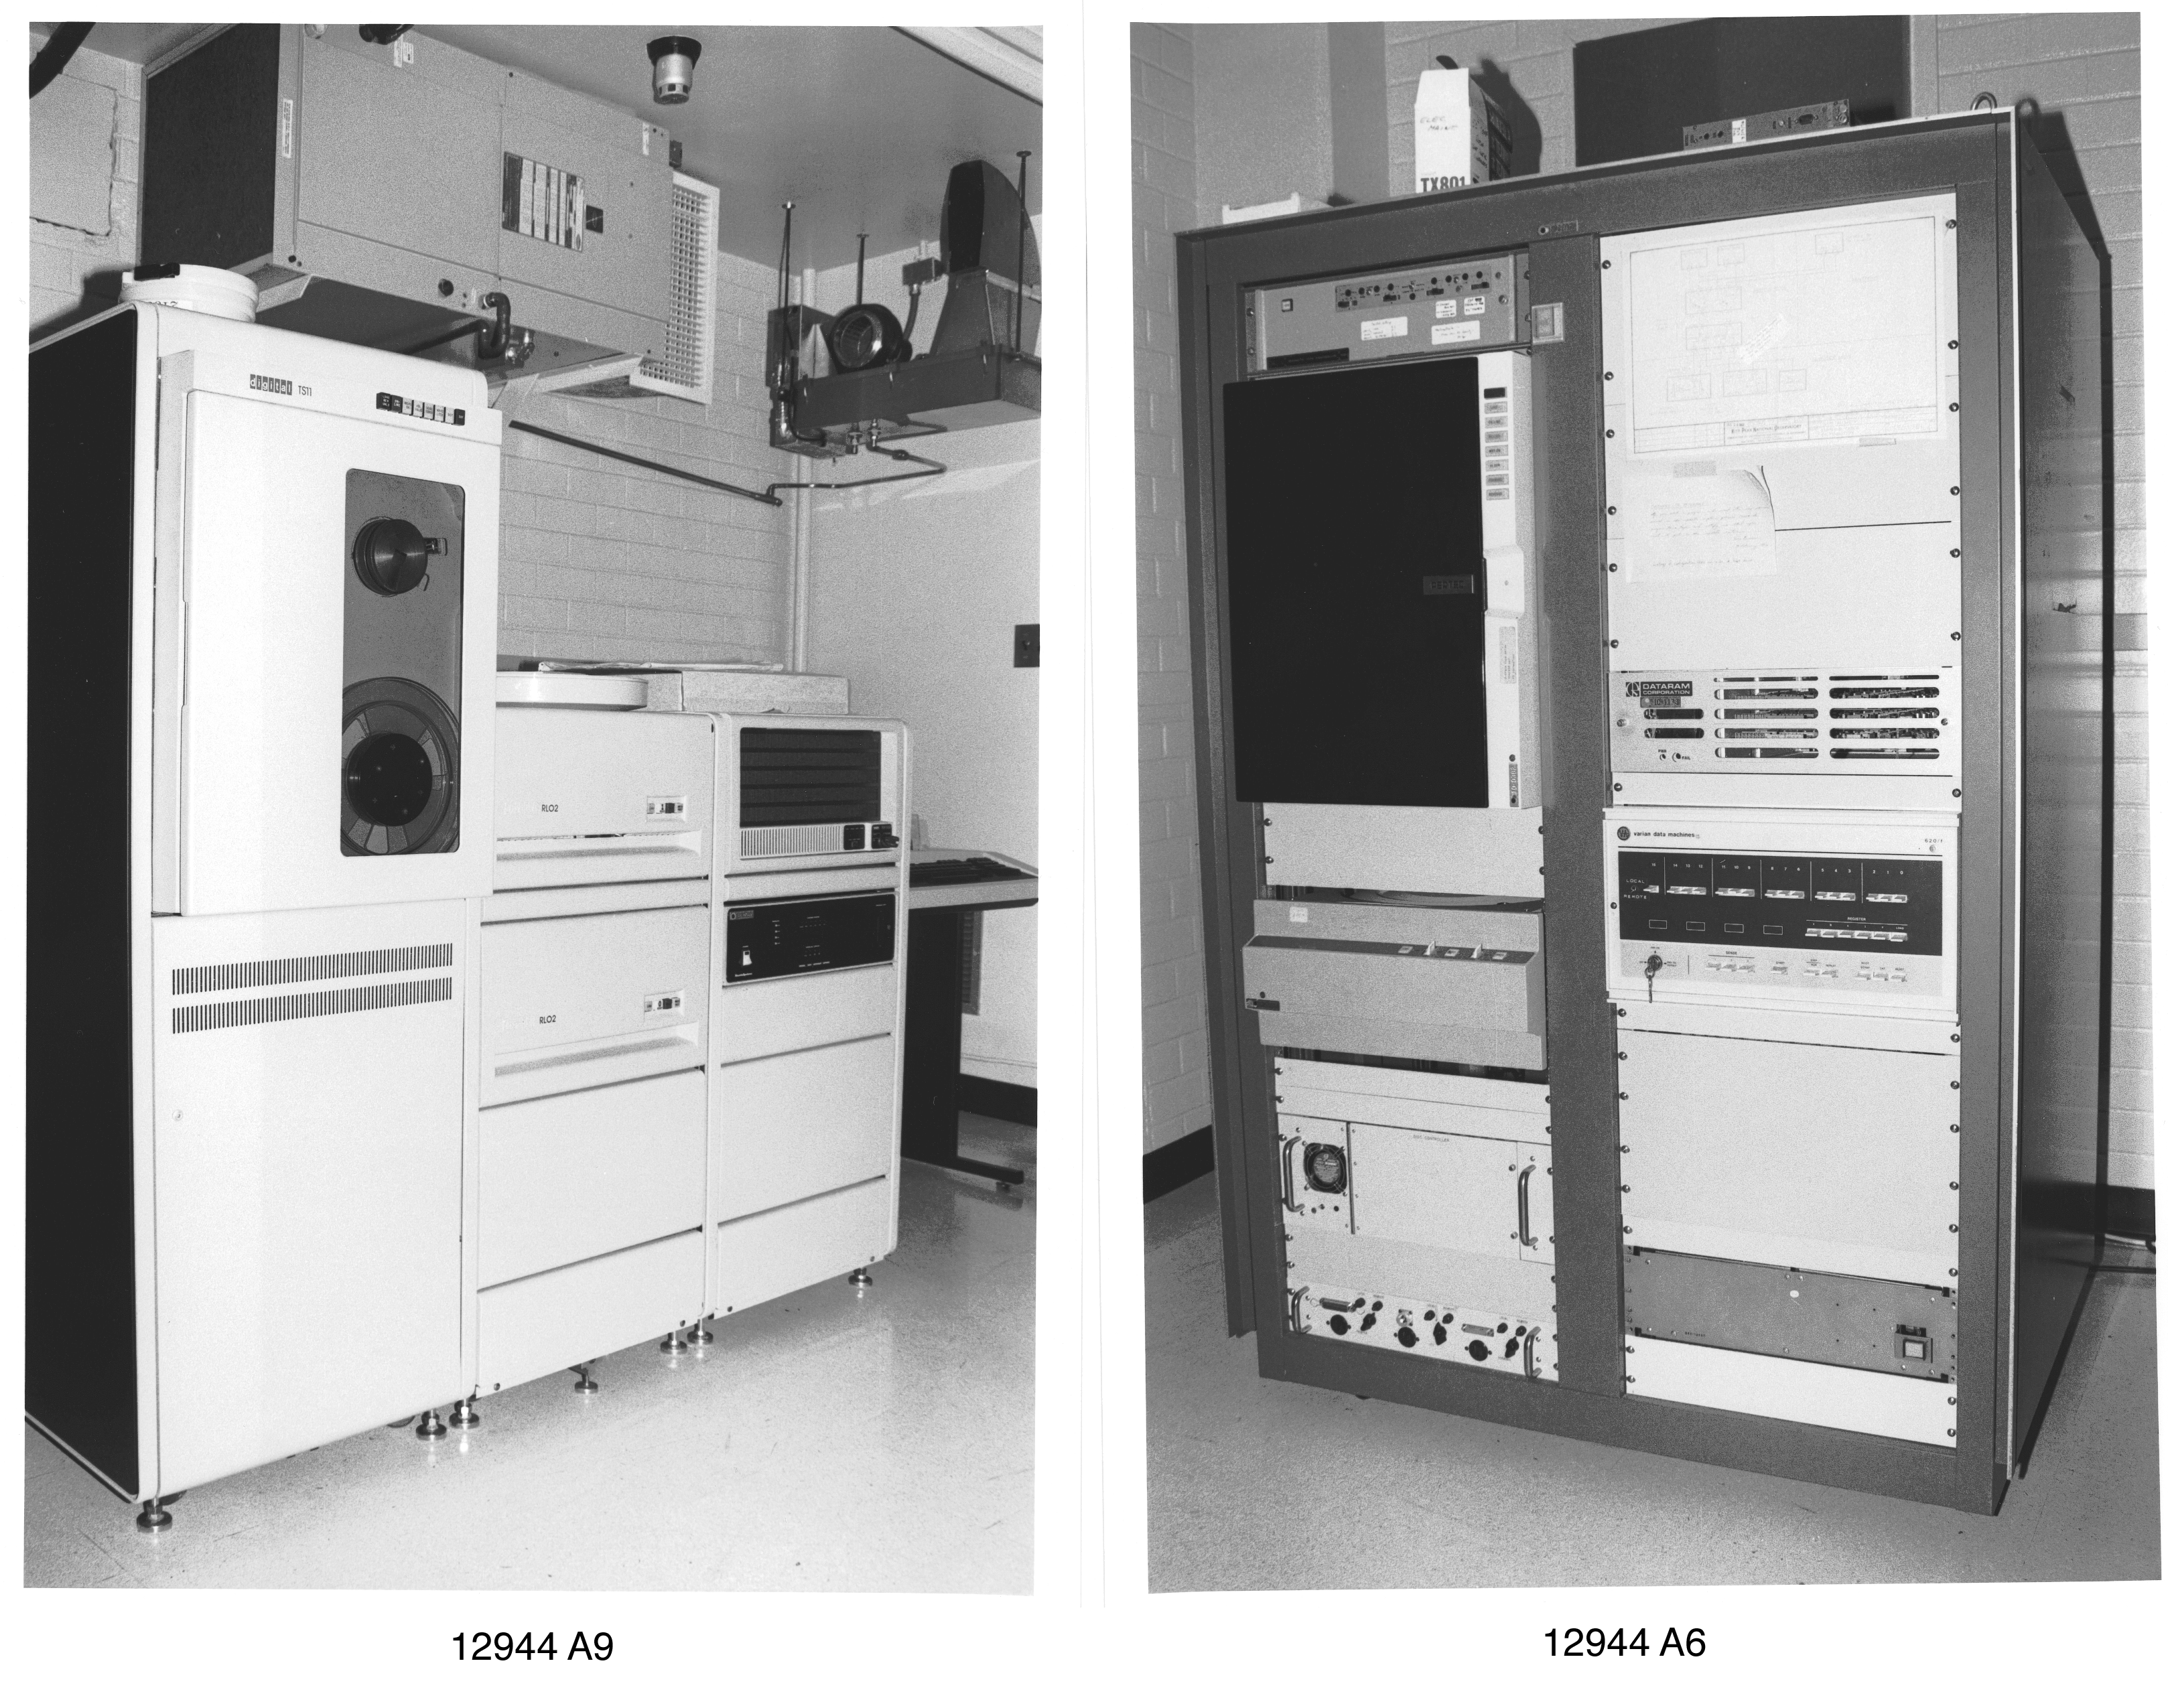

KPNO 1.3-meter computer systems

The 50-inch telescope was originally operated with a variety of PDP computers and custom-built hardware. The 1.3-meter telescope was closed in 1995 for budgetary reasons and was refurbished in 2001 by a university consortium.

Credit: NOIRLab/NSF/AURA